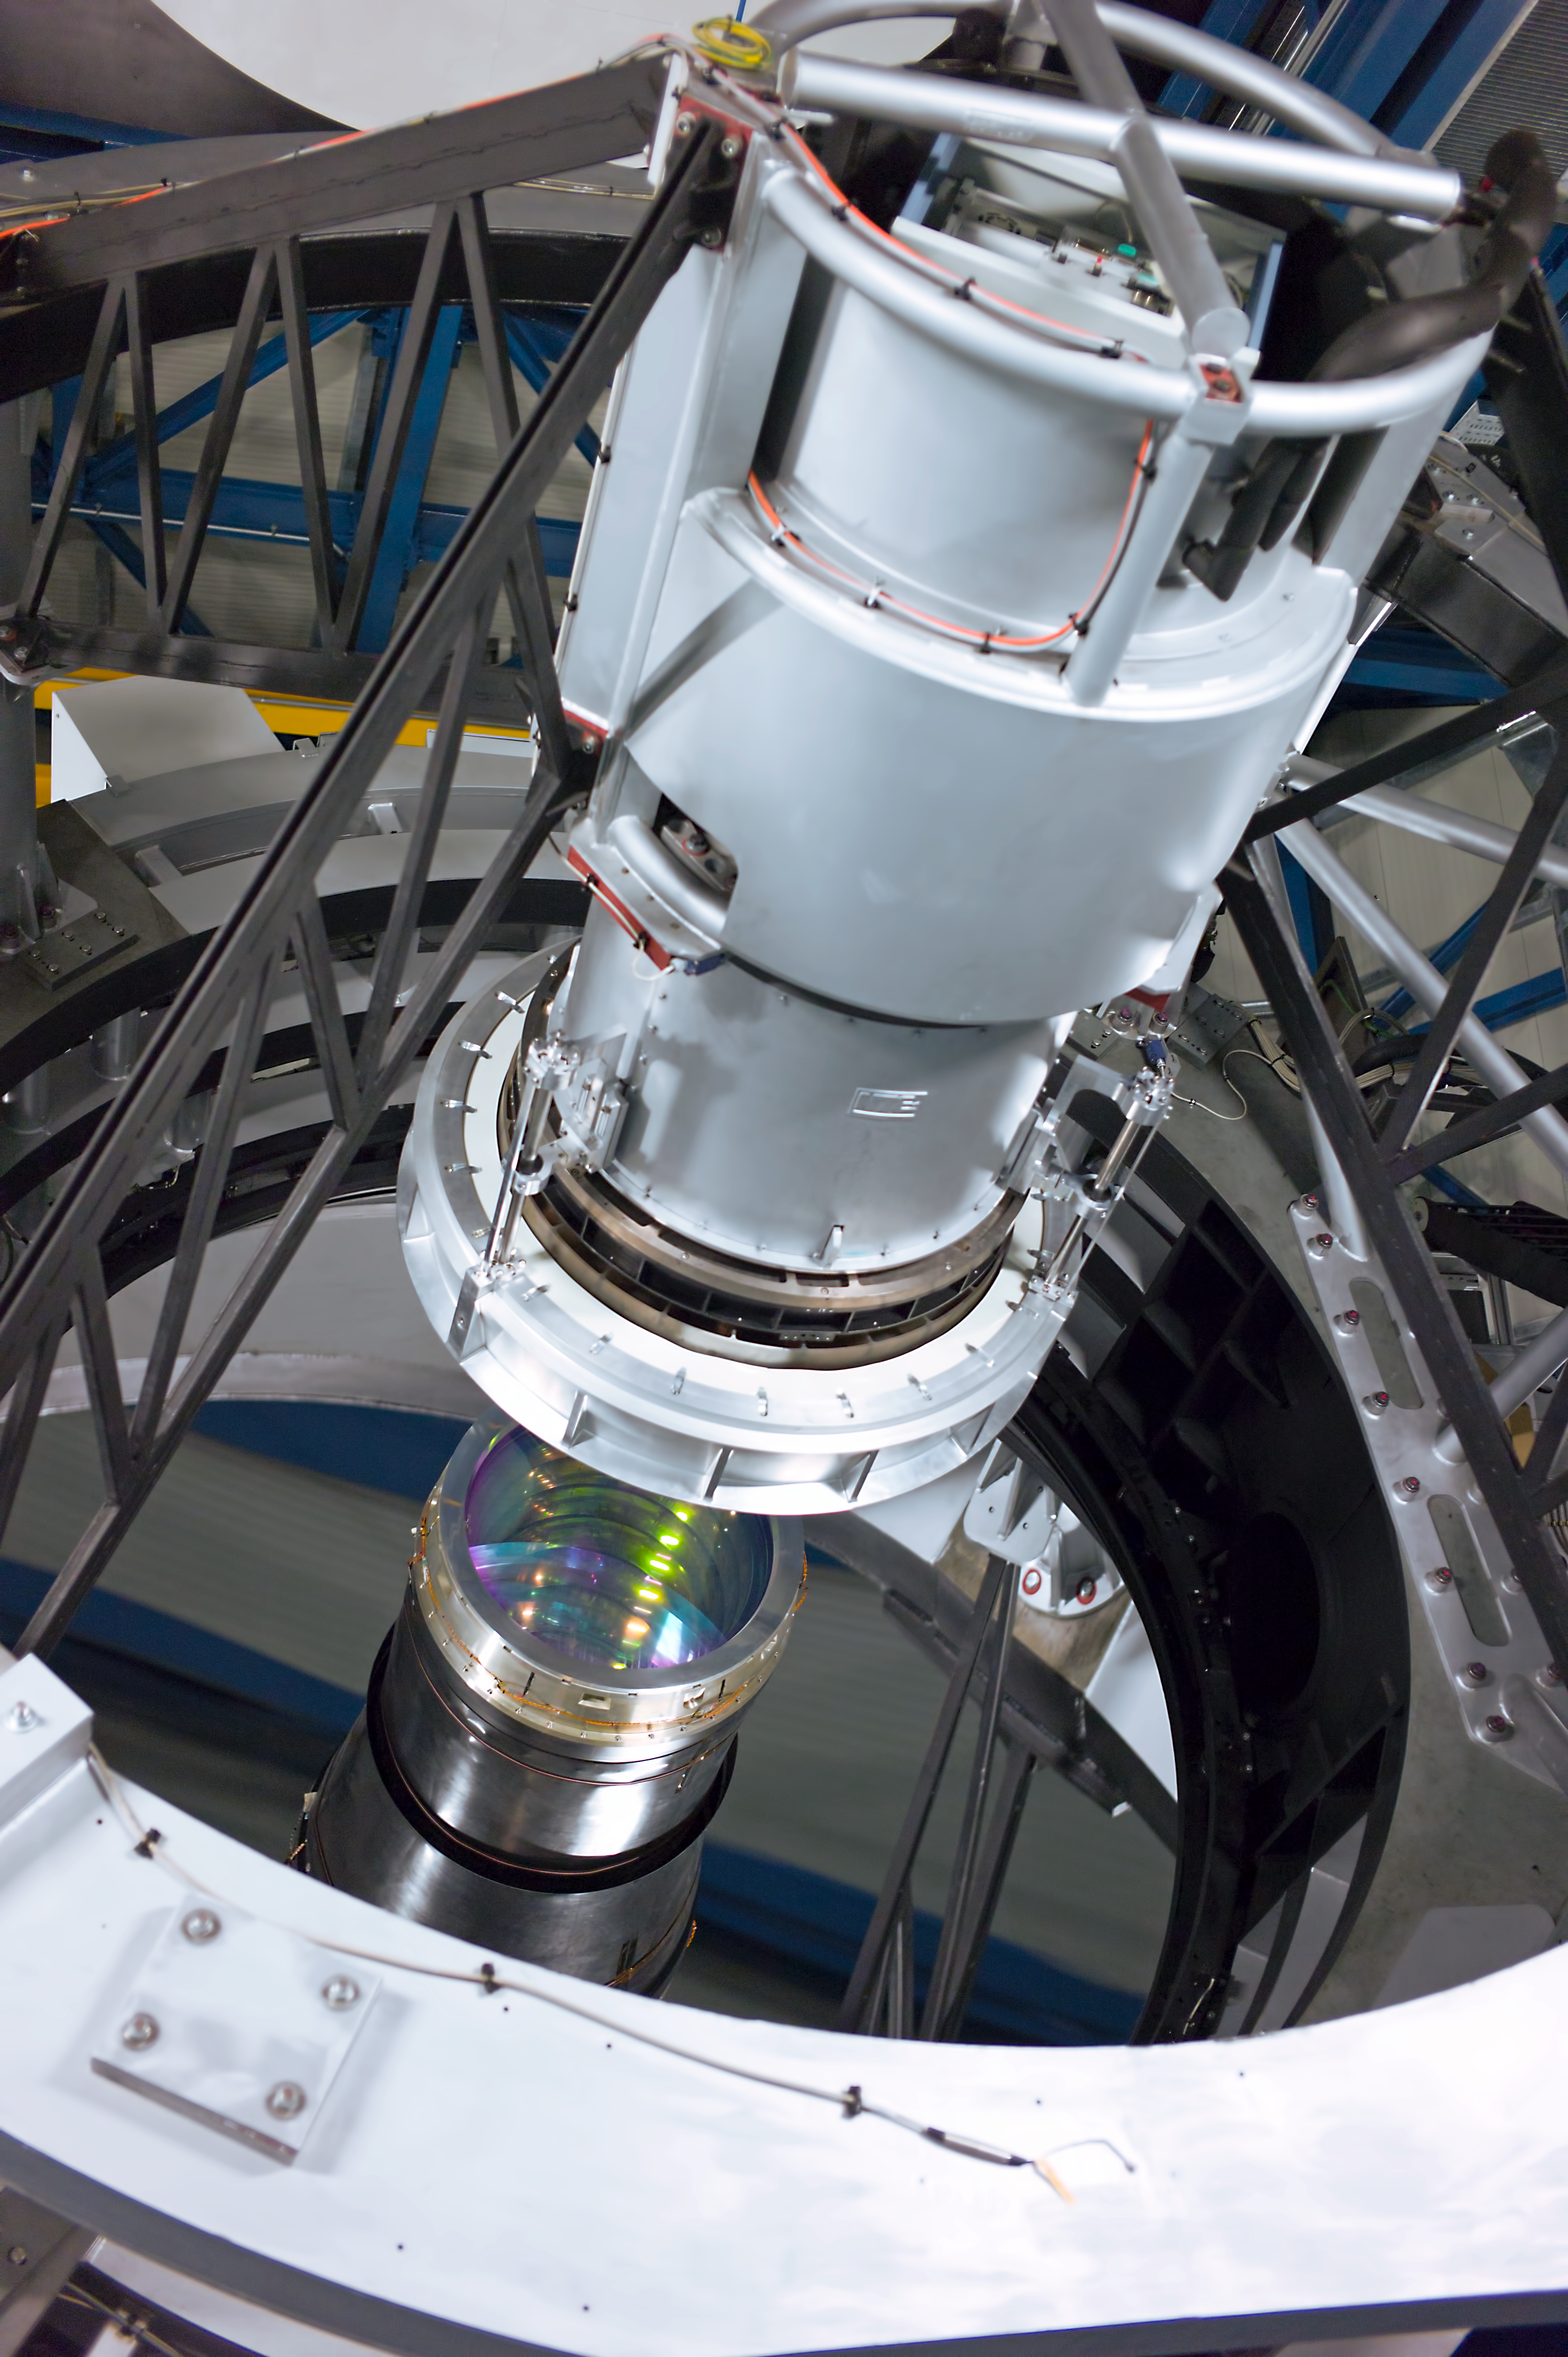

Mirror of VISTA

The 4.1 metre mirror of the Visible and Infrared Survey Telescope for Astronomy, VISTA, on Paranal. The entrance lens of the giant infrared camera is visible at the centre, under the structure that supports the secondary mirror.

Credit: ESO